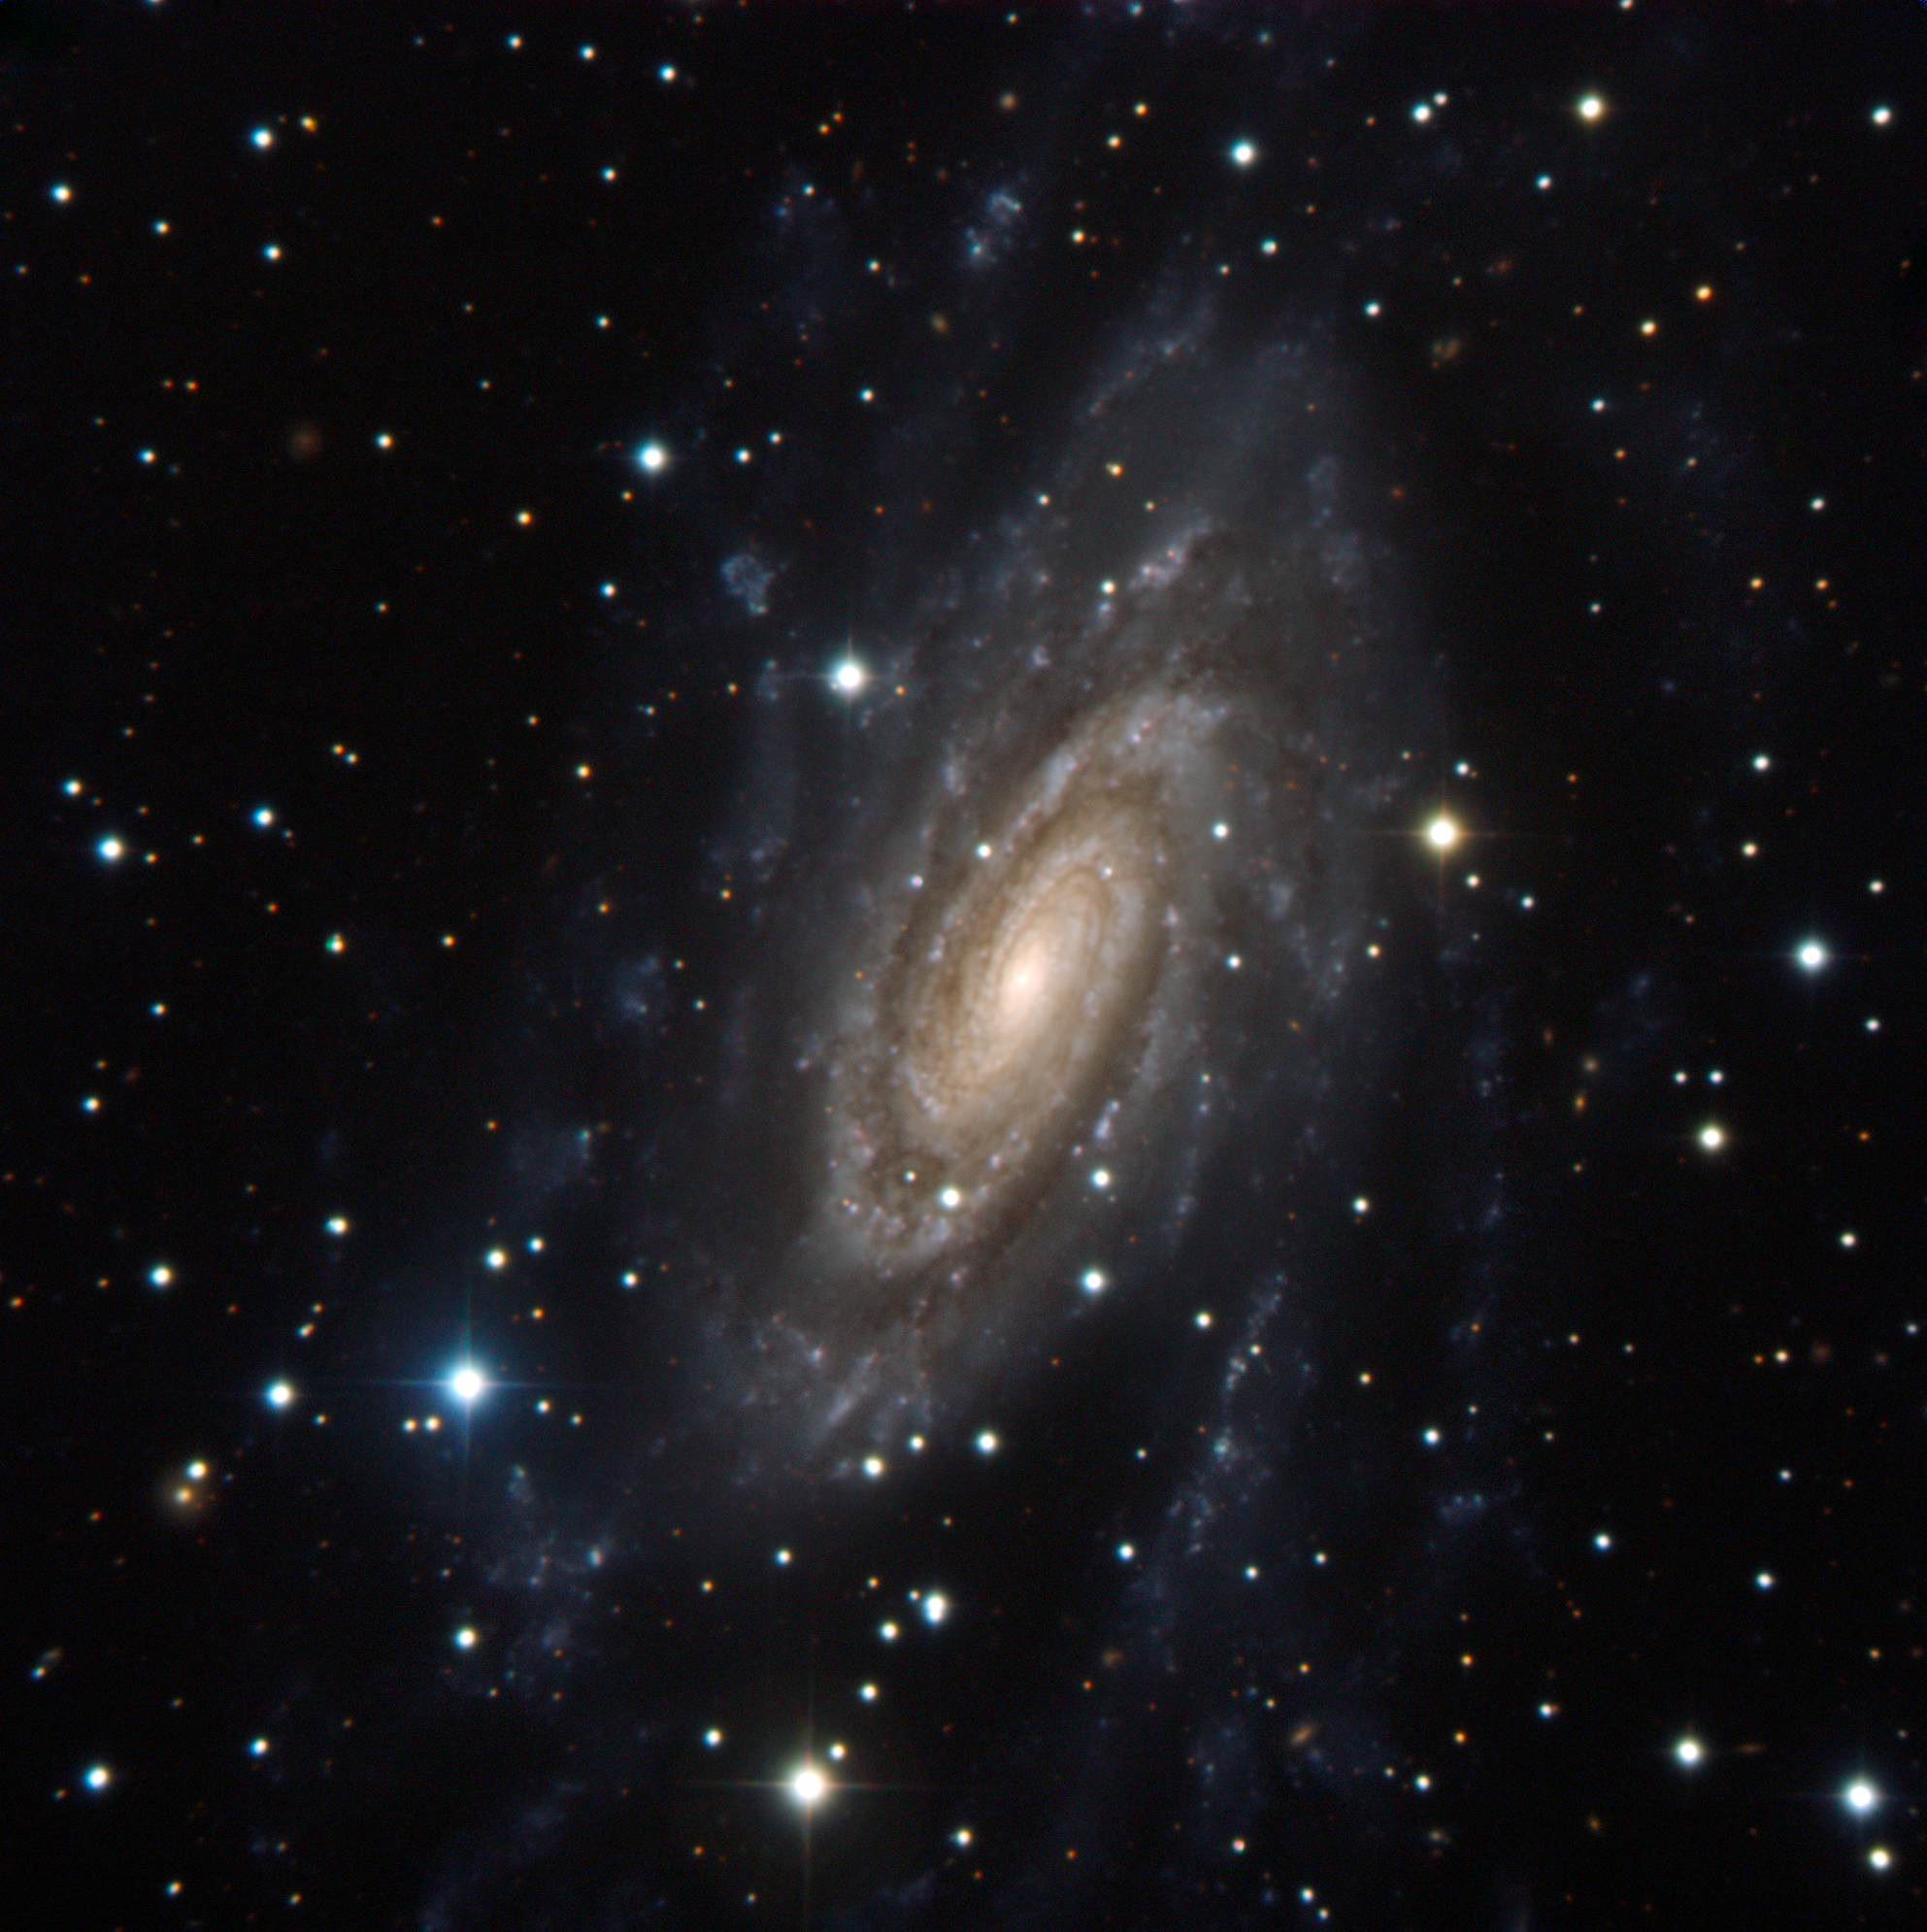

The galactic glory of NGC 2280

This new image of the galaxy NGC 2280 shows the extent of its massive spiral arms that reach far into the surrounding space. These star-filled tentacles taper off into wispy blue clouds of illuminated and glowing gas well away from the central, bright bulge of the galaxy. Found towards the constellation of Canis Major (the Greater Dog), NGC 2280 is thought to be similar in shape to our own Milky Way galaxy.

NGC 2280 whirls in the cosmos about 75 million light-years from us; this snapshot therefore shows the galaxy as it appeared when dinosaurs still roamed the Earth.

The very bright stars that sparkle like diamonds in the image, as well as the many other stars of various colours, are all in the foreground of our view, as they lie much closer to us than NGC 2280.

The image was captured with the ESO Faint Object Spectrograph and Camera (EFOSC2) through three filters (B, V, R). EFOSC2 was attached to the 3.6-metre telescope at ESO’s La Silla Observatory in Chile. EFOSC2 has a field of view of 4.1 x 4.1 arcminutes.

Credit: ESO